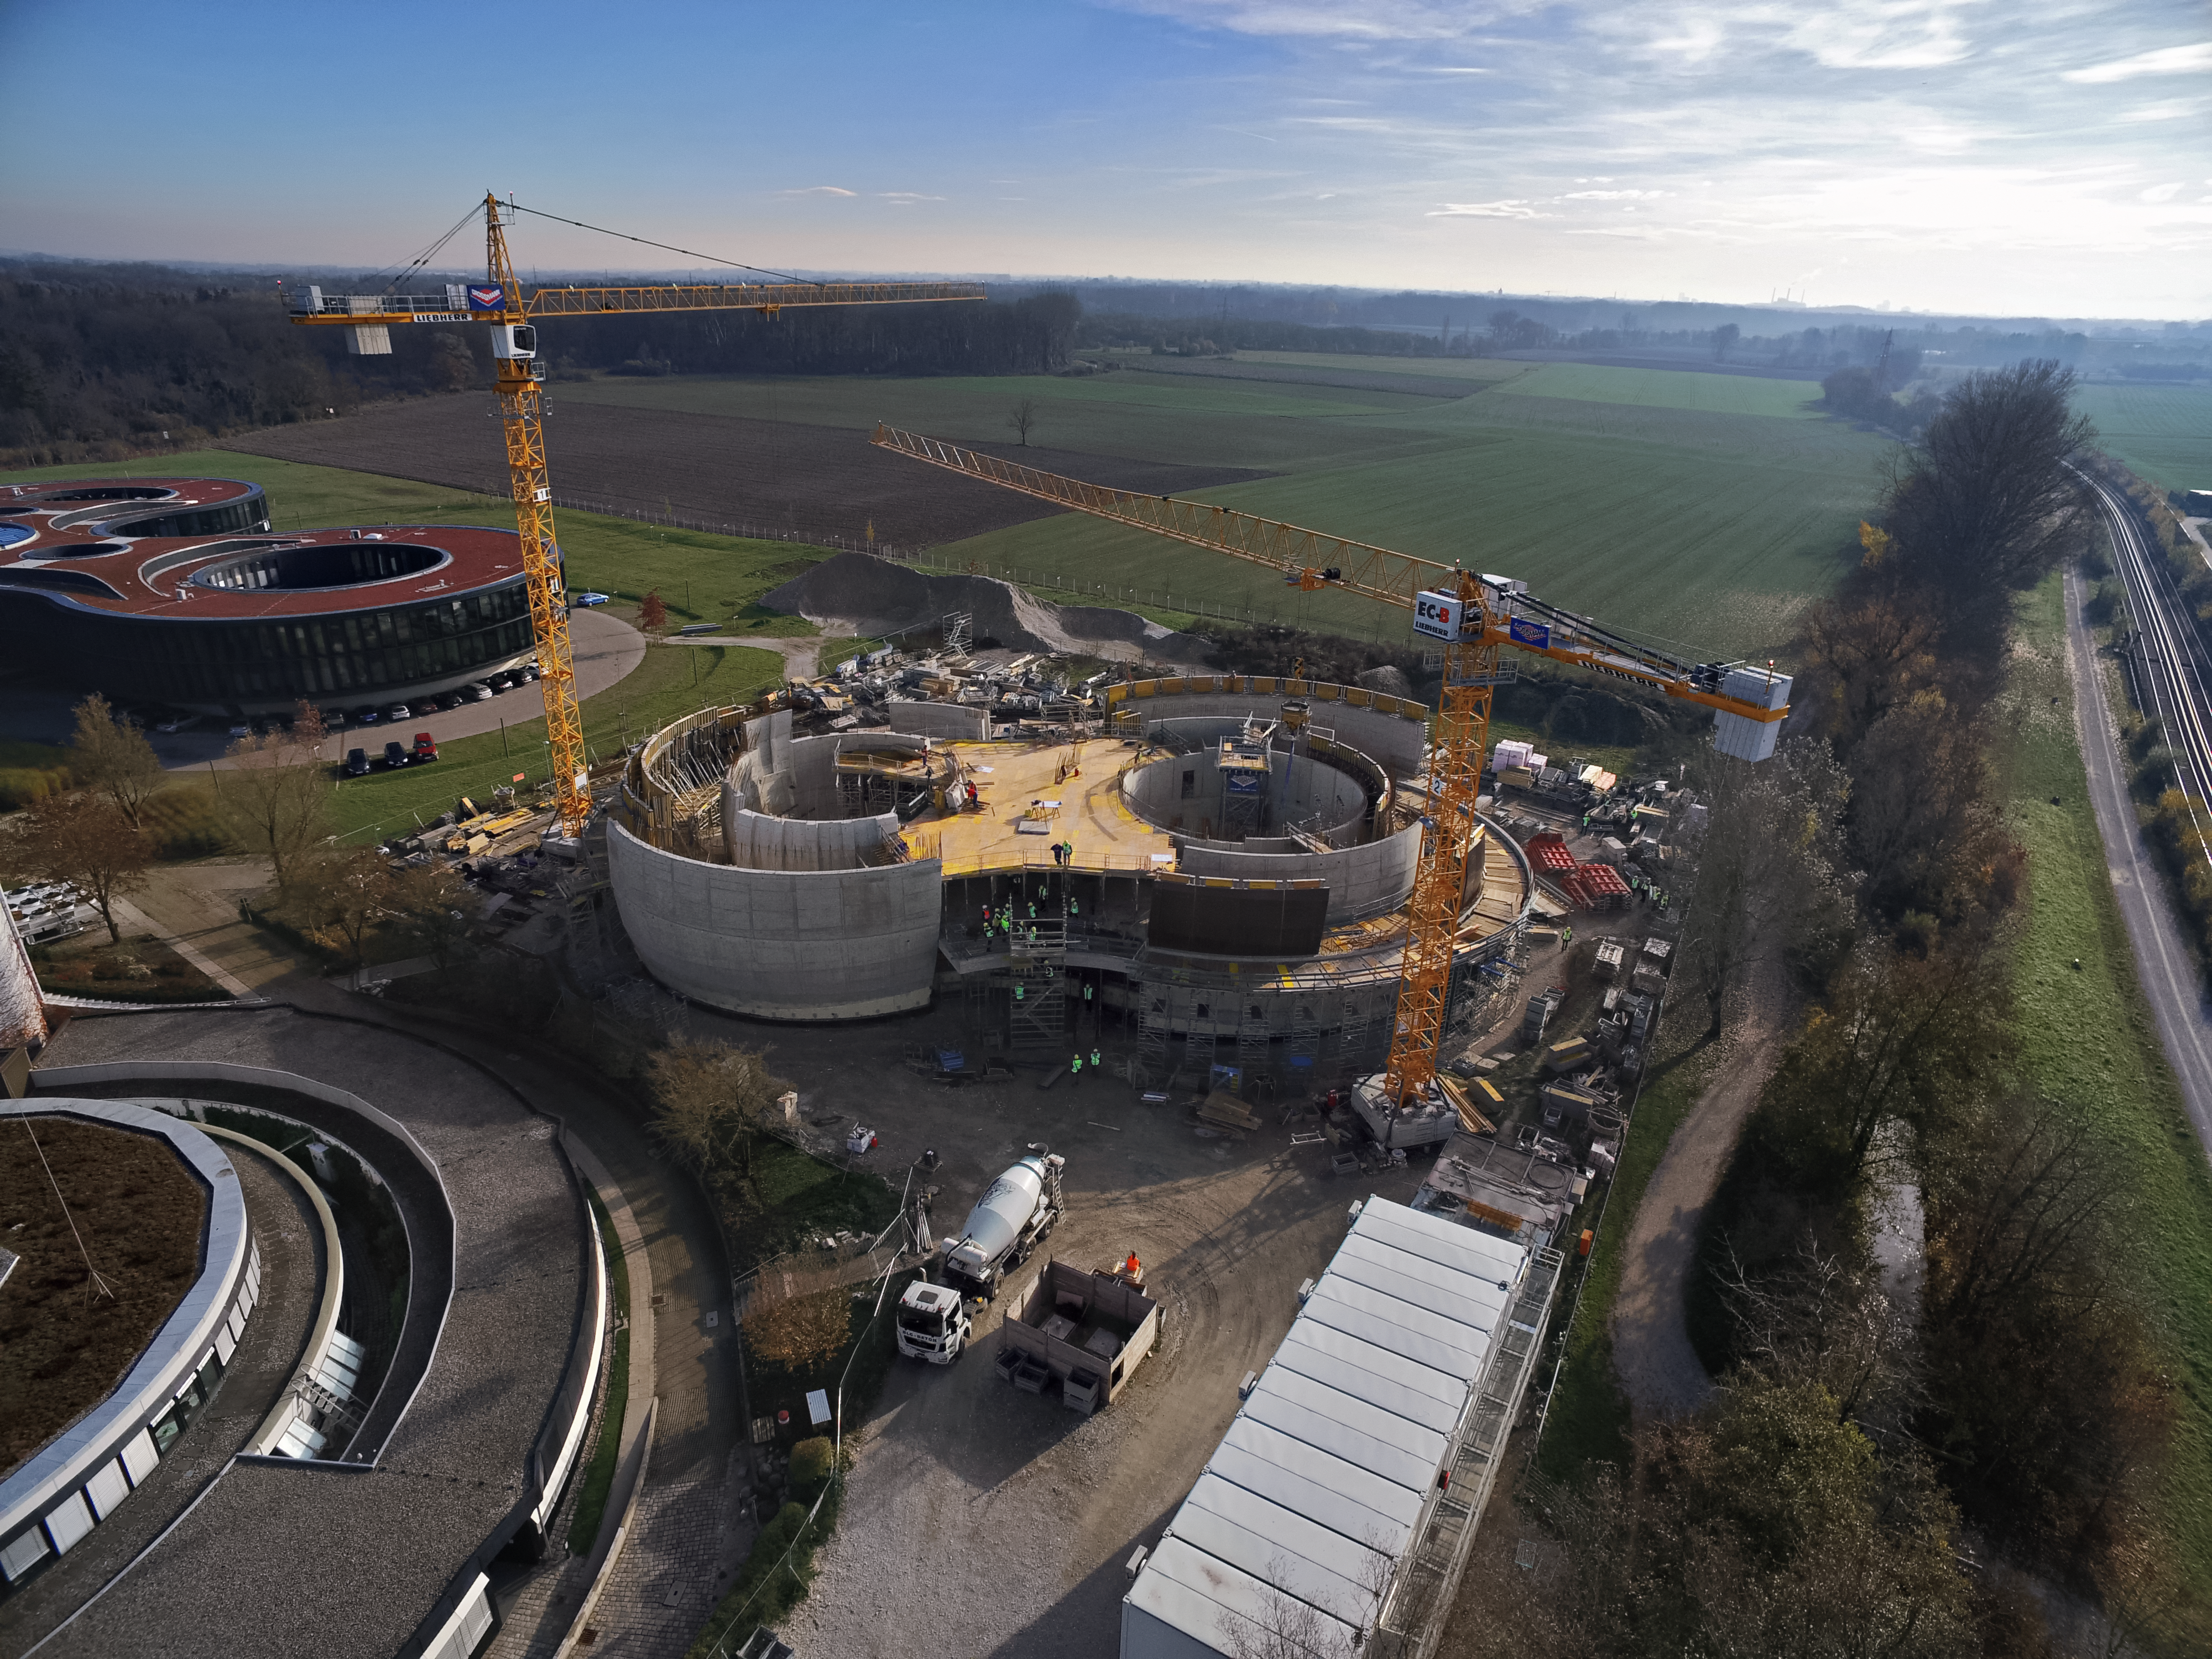

A Supernova in progress!

This drone photograph shows the construction of ESO's Supernova Planetarium & Visitor Centre from a dizzying perspective.

Credit: TUM-FSD/ESO. Supported by Autel Robotics and TUM-FSD